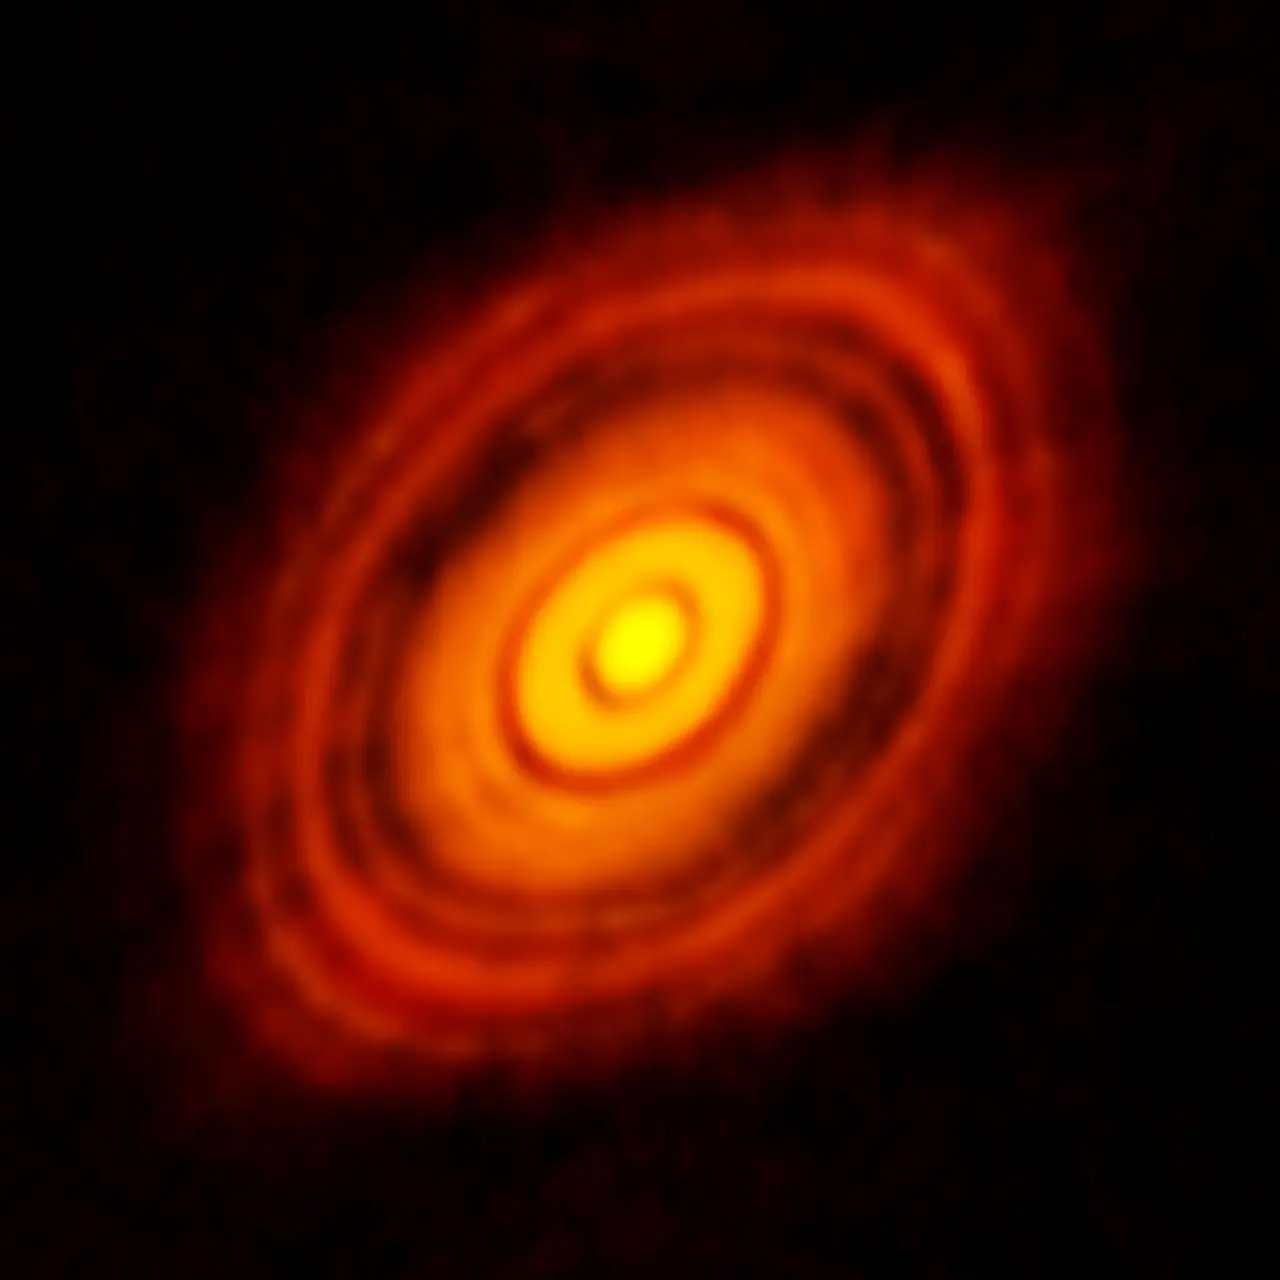

ALMA image of the protoplanetary disc around HL Tauri

This is the sharpest image ever taken by ALMA — sharper than is routinely achieved in visible light with the NASA/ESA Hubble Space Telescope. It shows the protoplanetary disc surrounding the young star HL Tauri. These new ALMA observations reveal substructures within the disc that have never been seen before and even show the possible positions of planets forming in the dark patches within the system.

Credit: ALMA (ESO/NAOJ/NRAO)